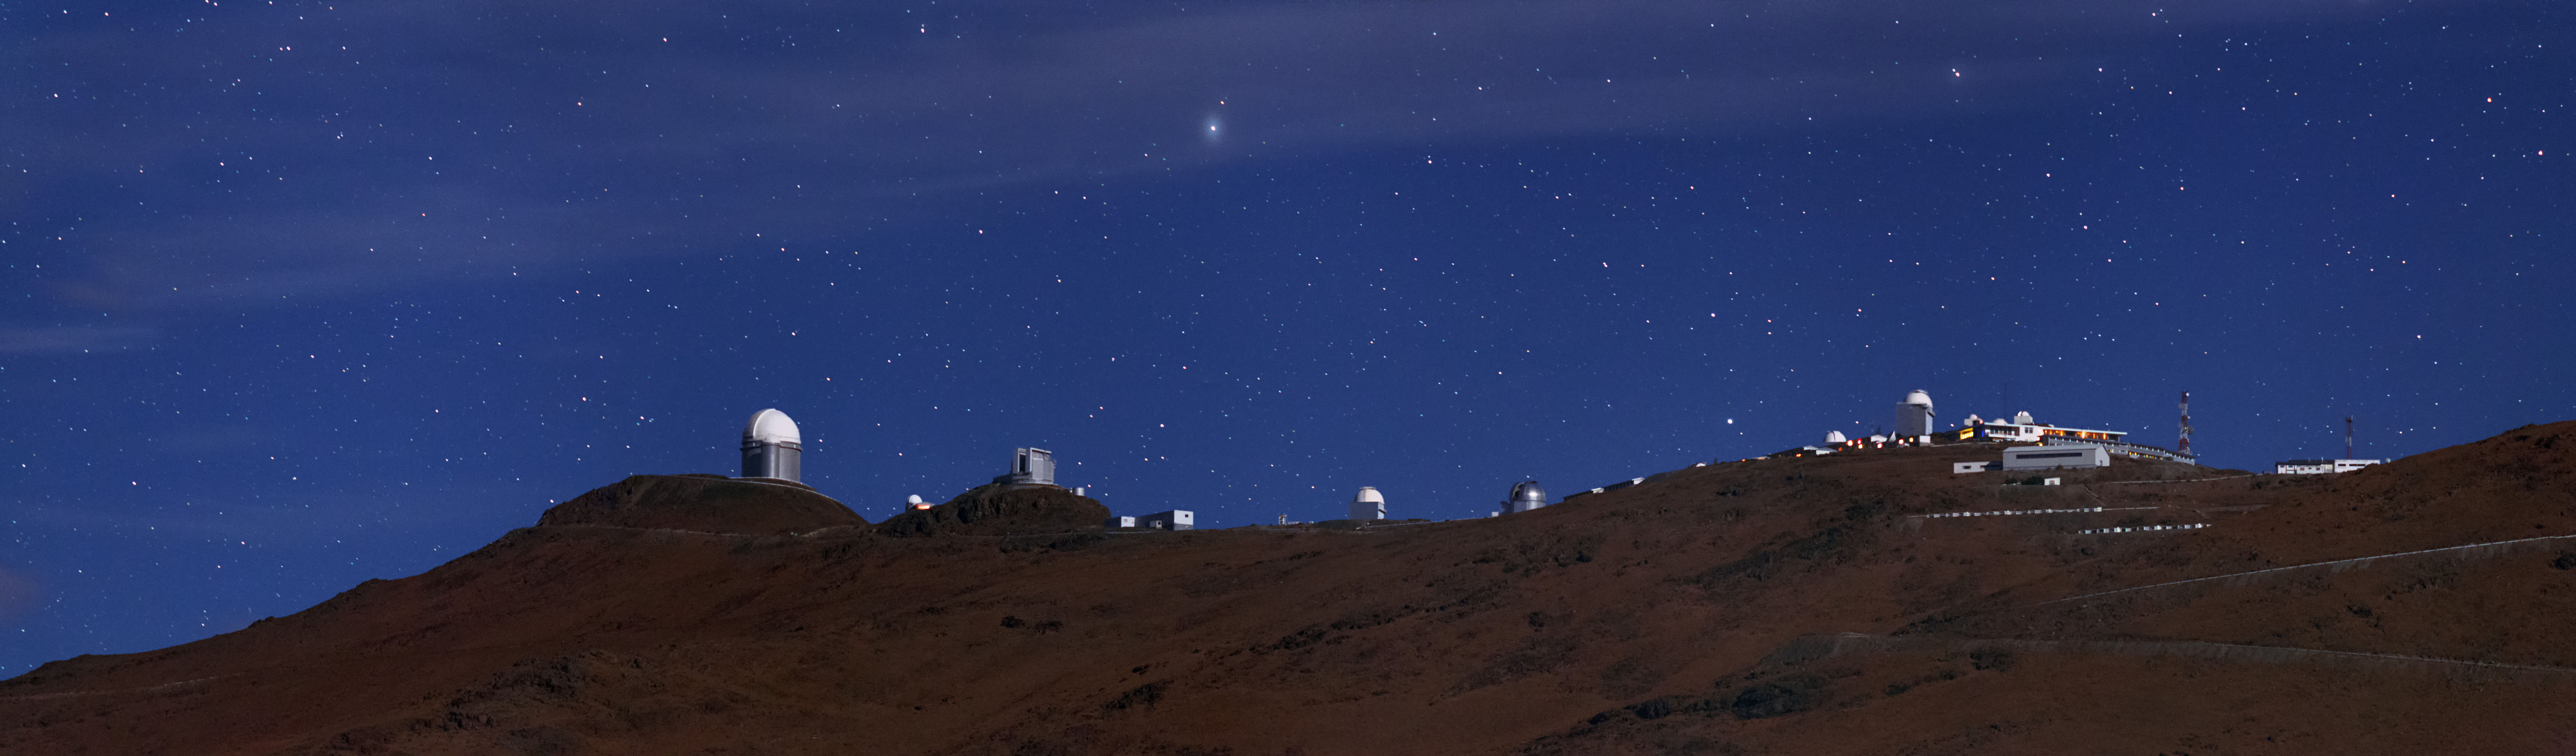

Night-time at La Silla

Home to many of ESO's telescopes, including the ESO 3.6-metre telescope and the New Technology Telescope (NTT), La Silla Observatory is located in the Atacama Desert in Chile, in one of the most arid and remote locations in the world. The Observatory is pictured here at night.

Credit: ESO/B. Tafreshi (twanight.org)